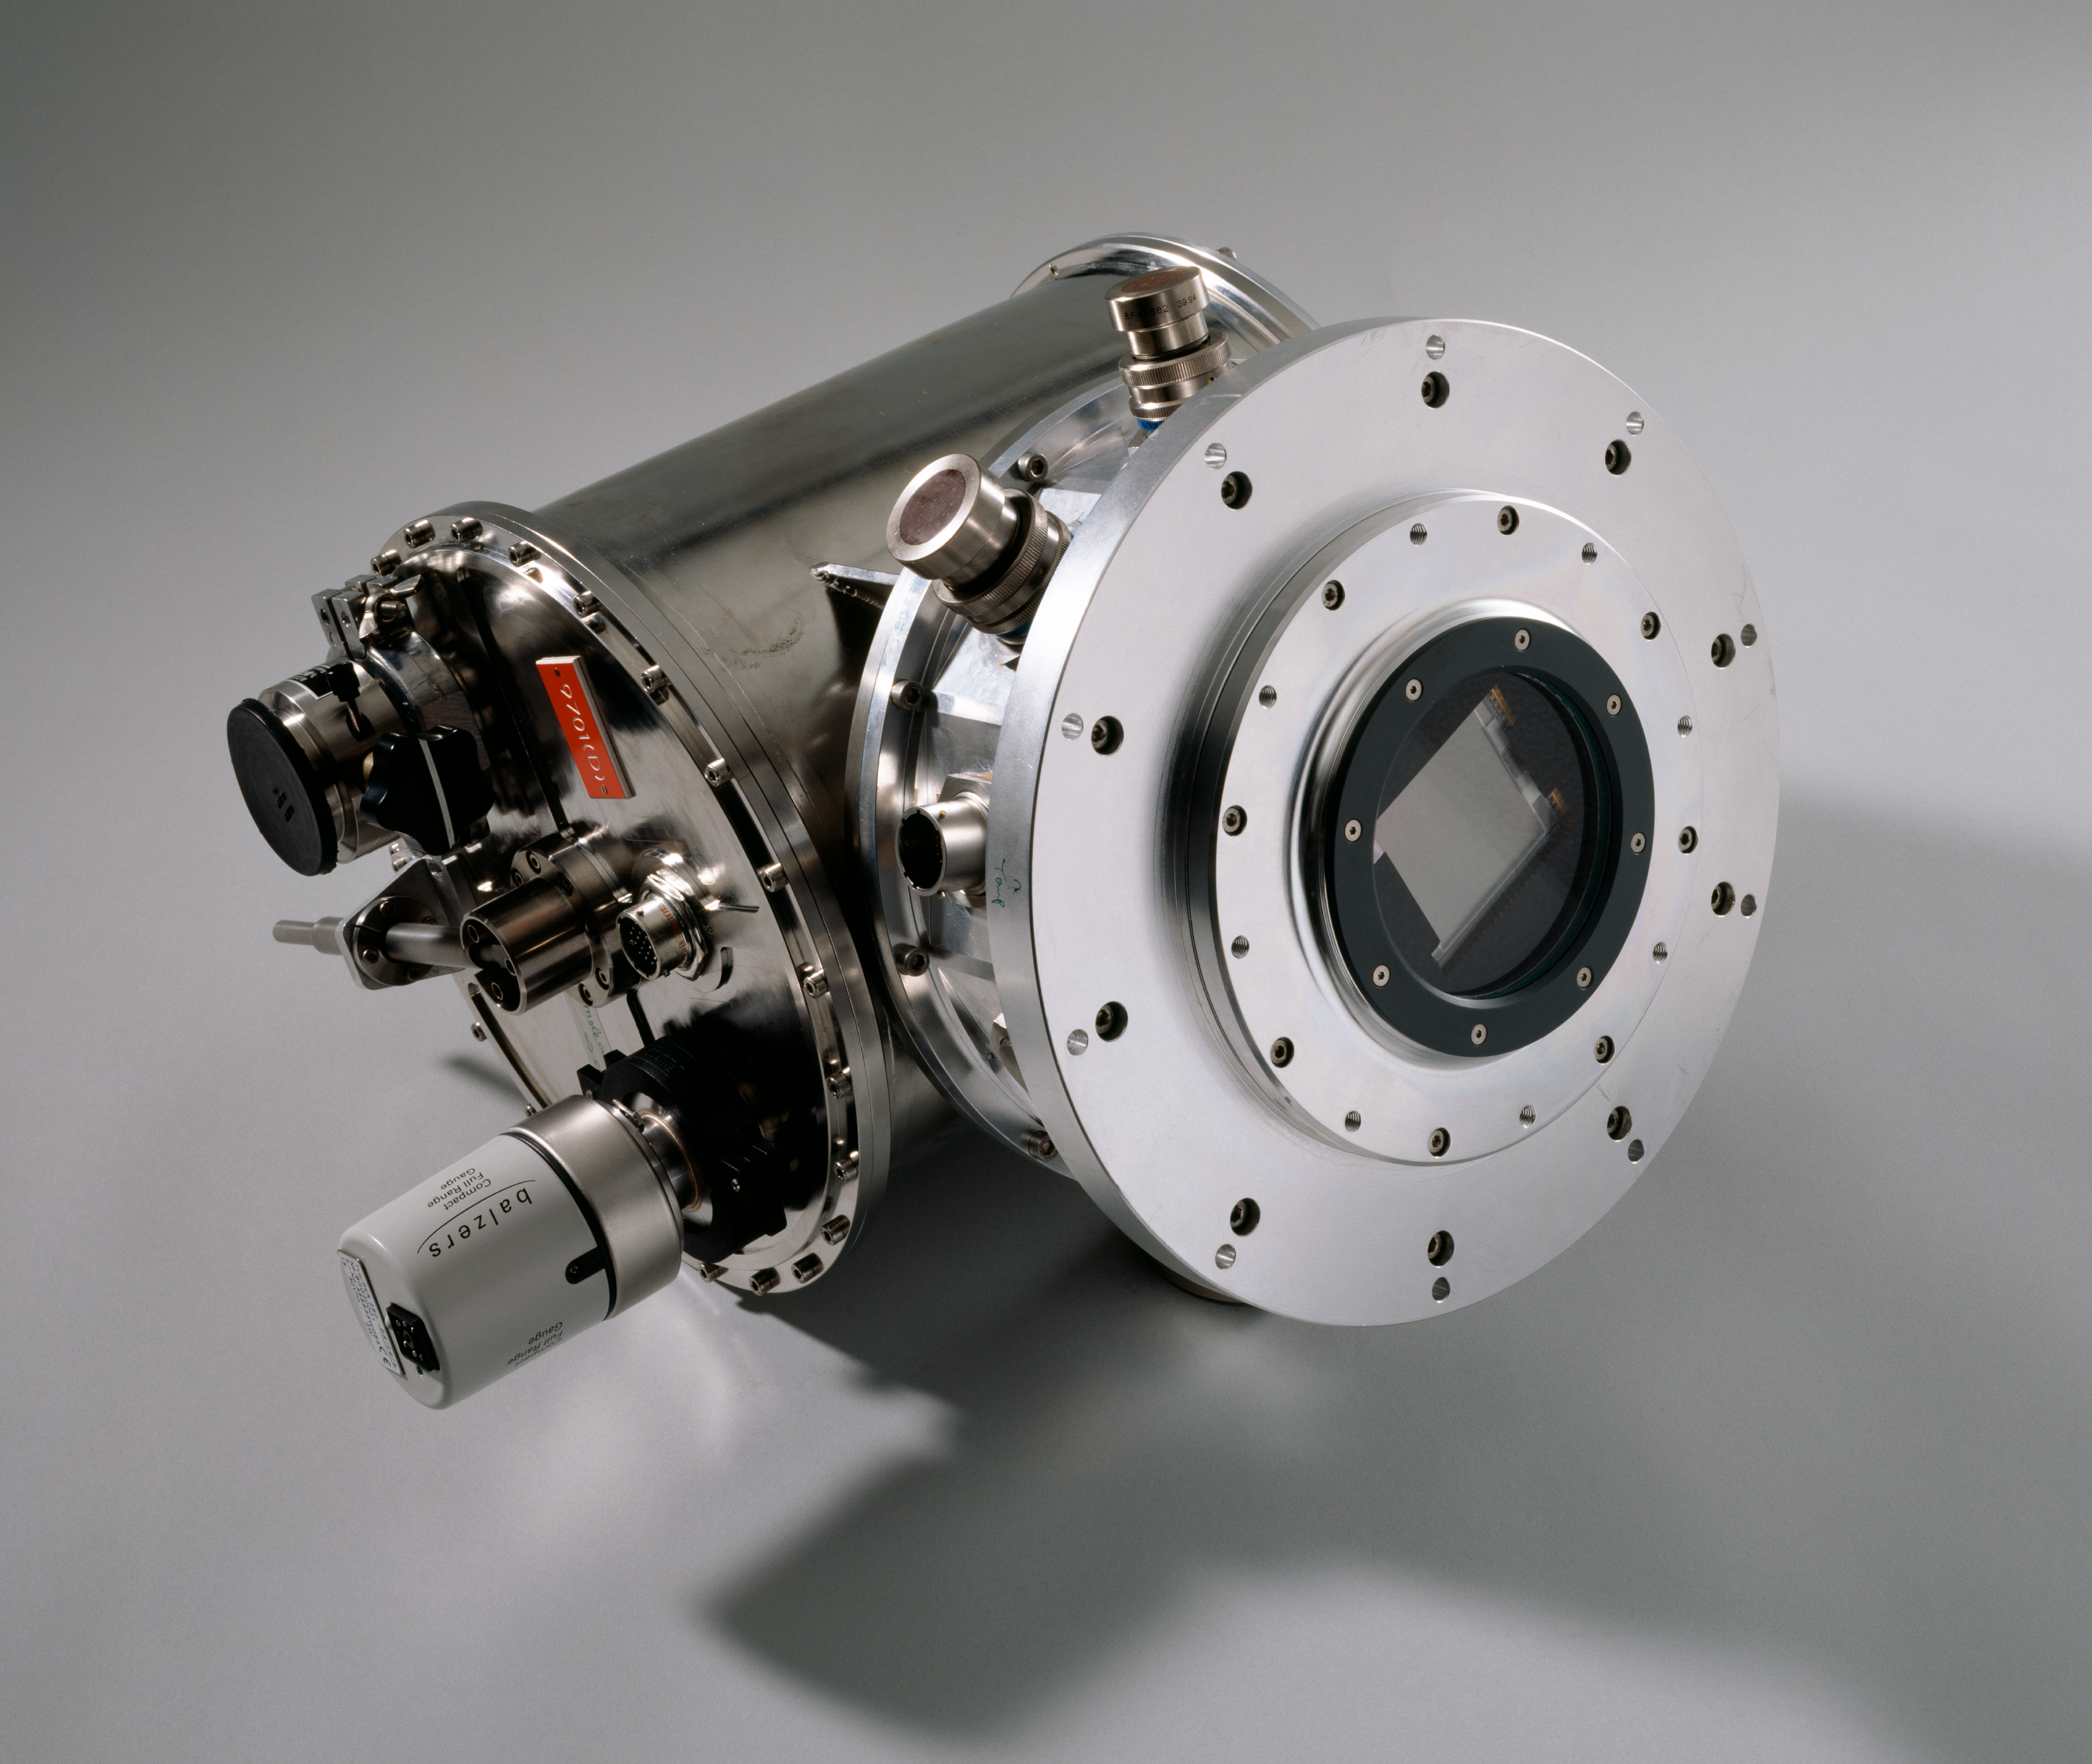

Cryostat

A cryostat, for the camera of the telescope. The image was obtained in February 1997.

Credit: ESO